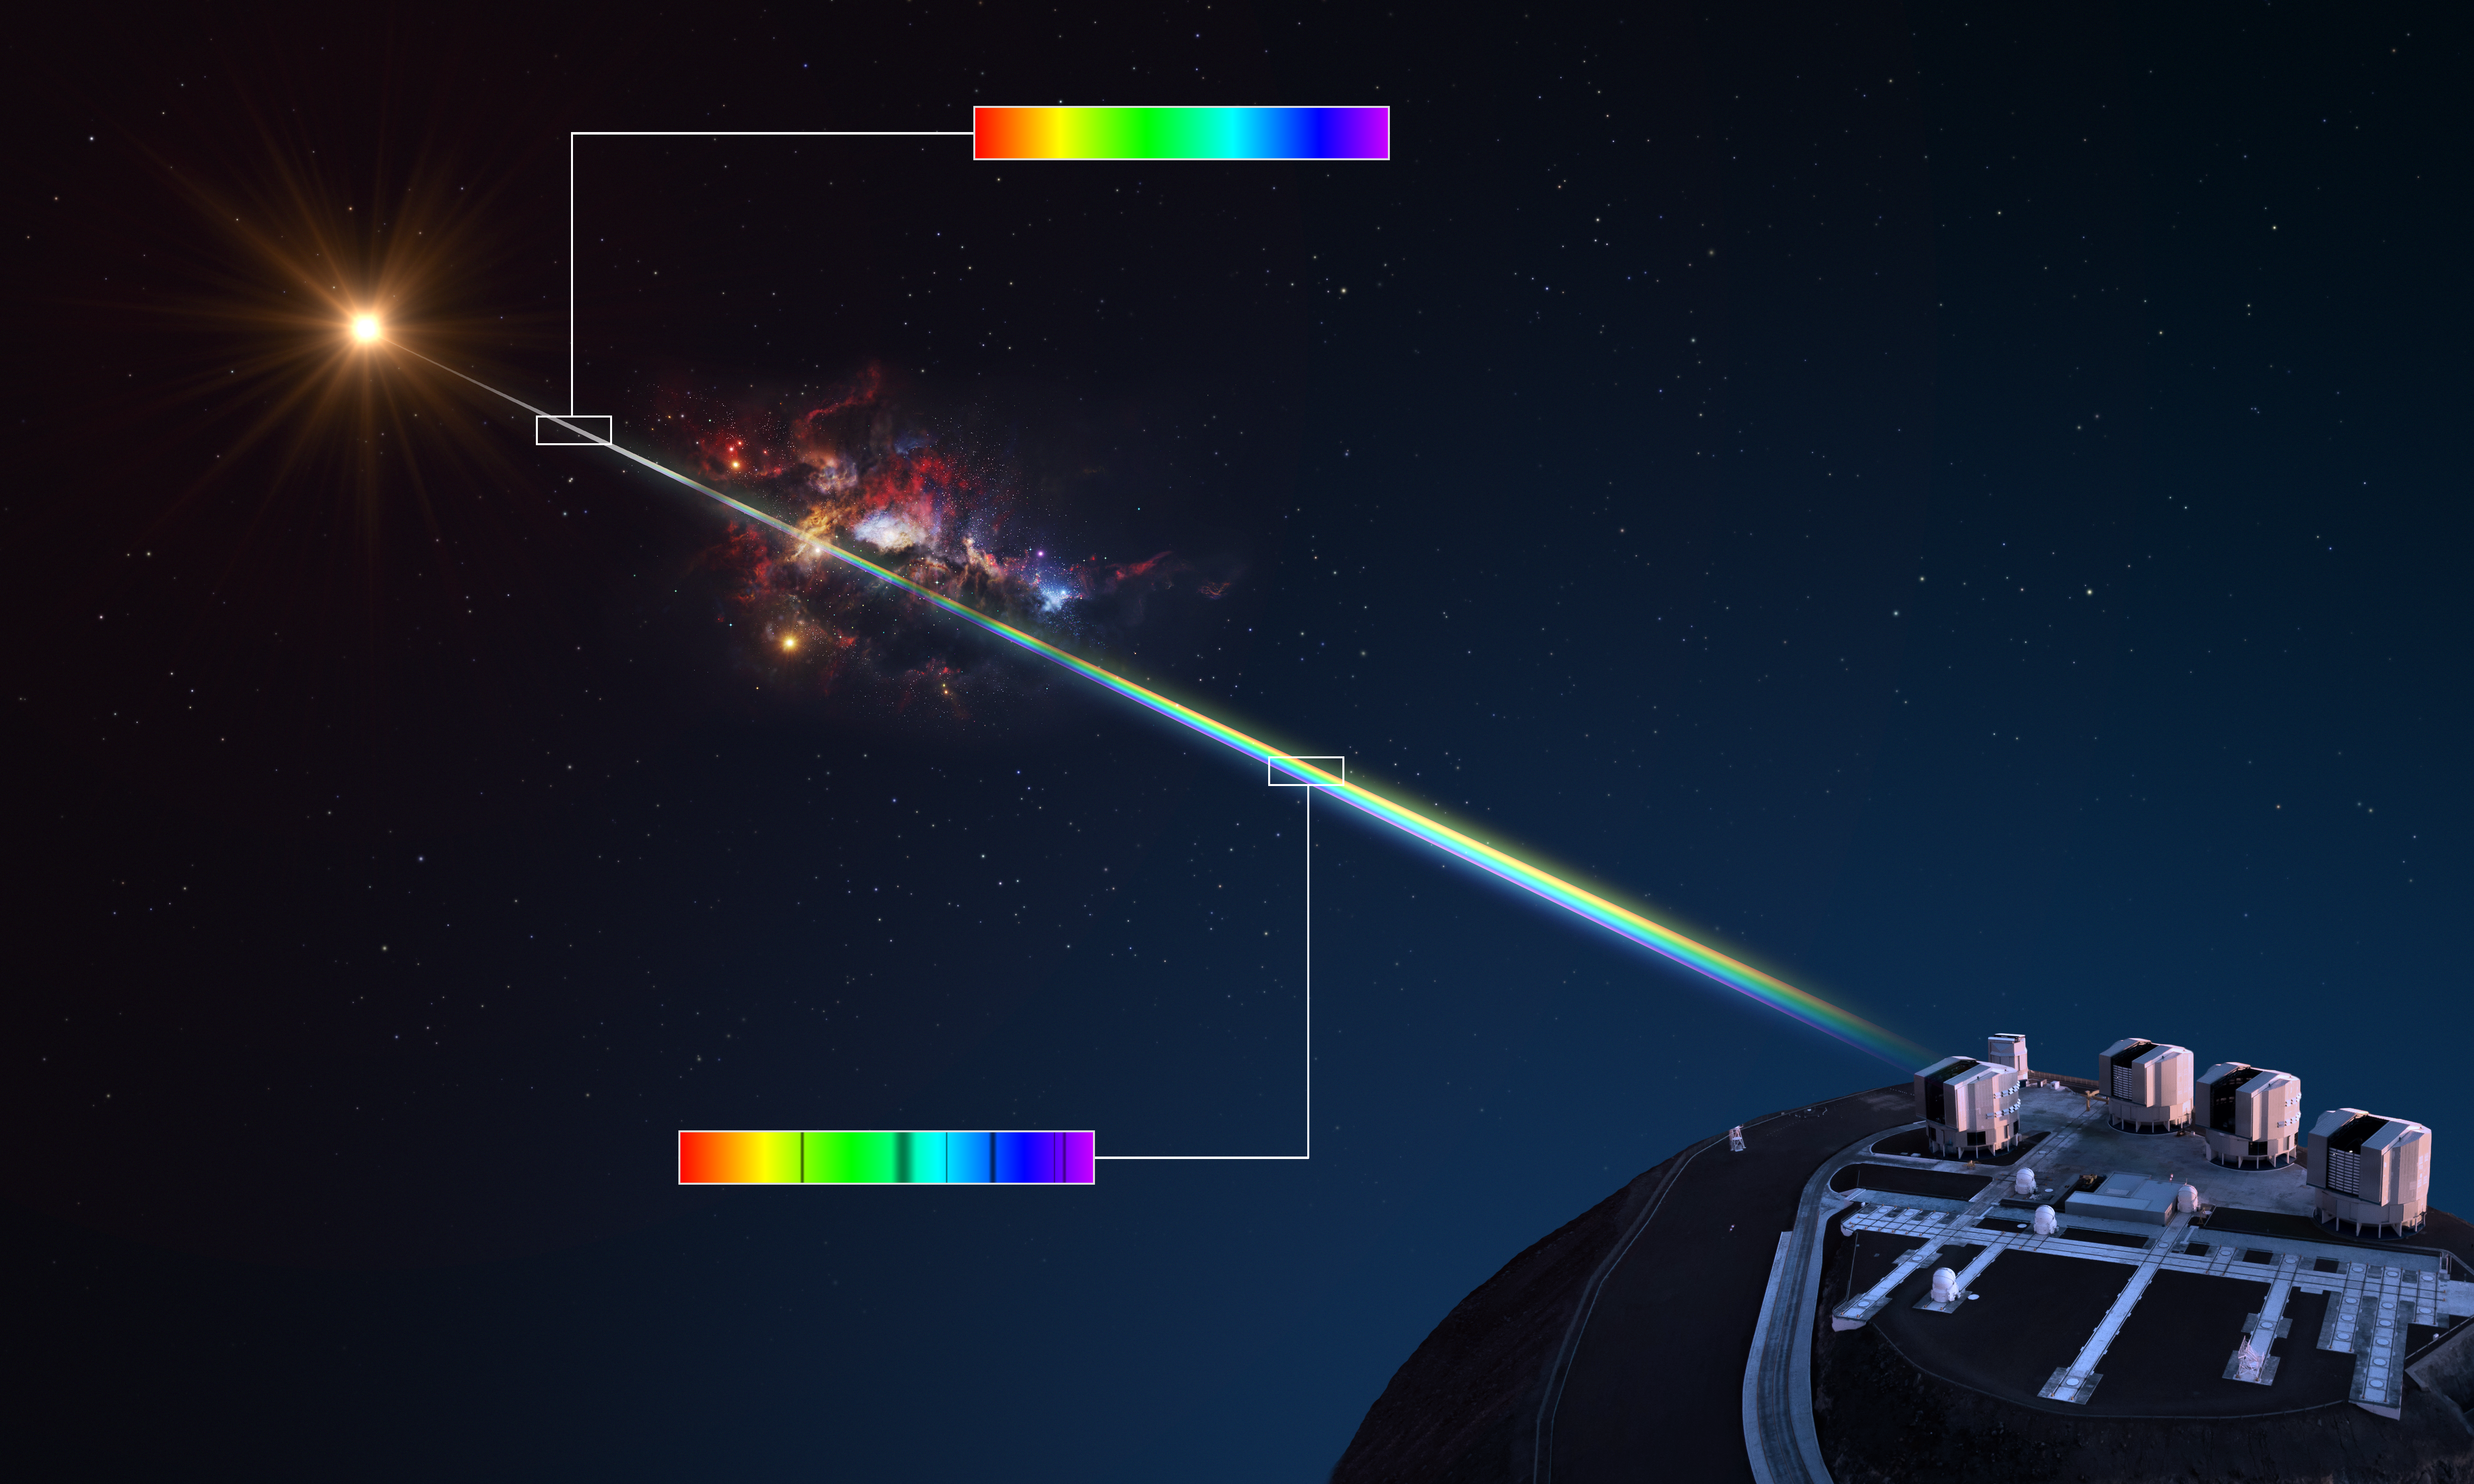

Measuring the chemical composition of a gas cloud

This diagram illustrates how astronomers can analyse the chemical composition of distant clouds of gas using the light of a background object like a quasar as a beacon.

When the light of the quasar passes through the gas cloud, the chemical elements in it absorb different colours or wavelengths, leaving dark lines in the spectrum of the quasar. Each element leaves a different set of lines, so by studying the spectrum astronomers can work out the chemical composition of the intervening gas cloud.

Credit: ESO/L. Calçada